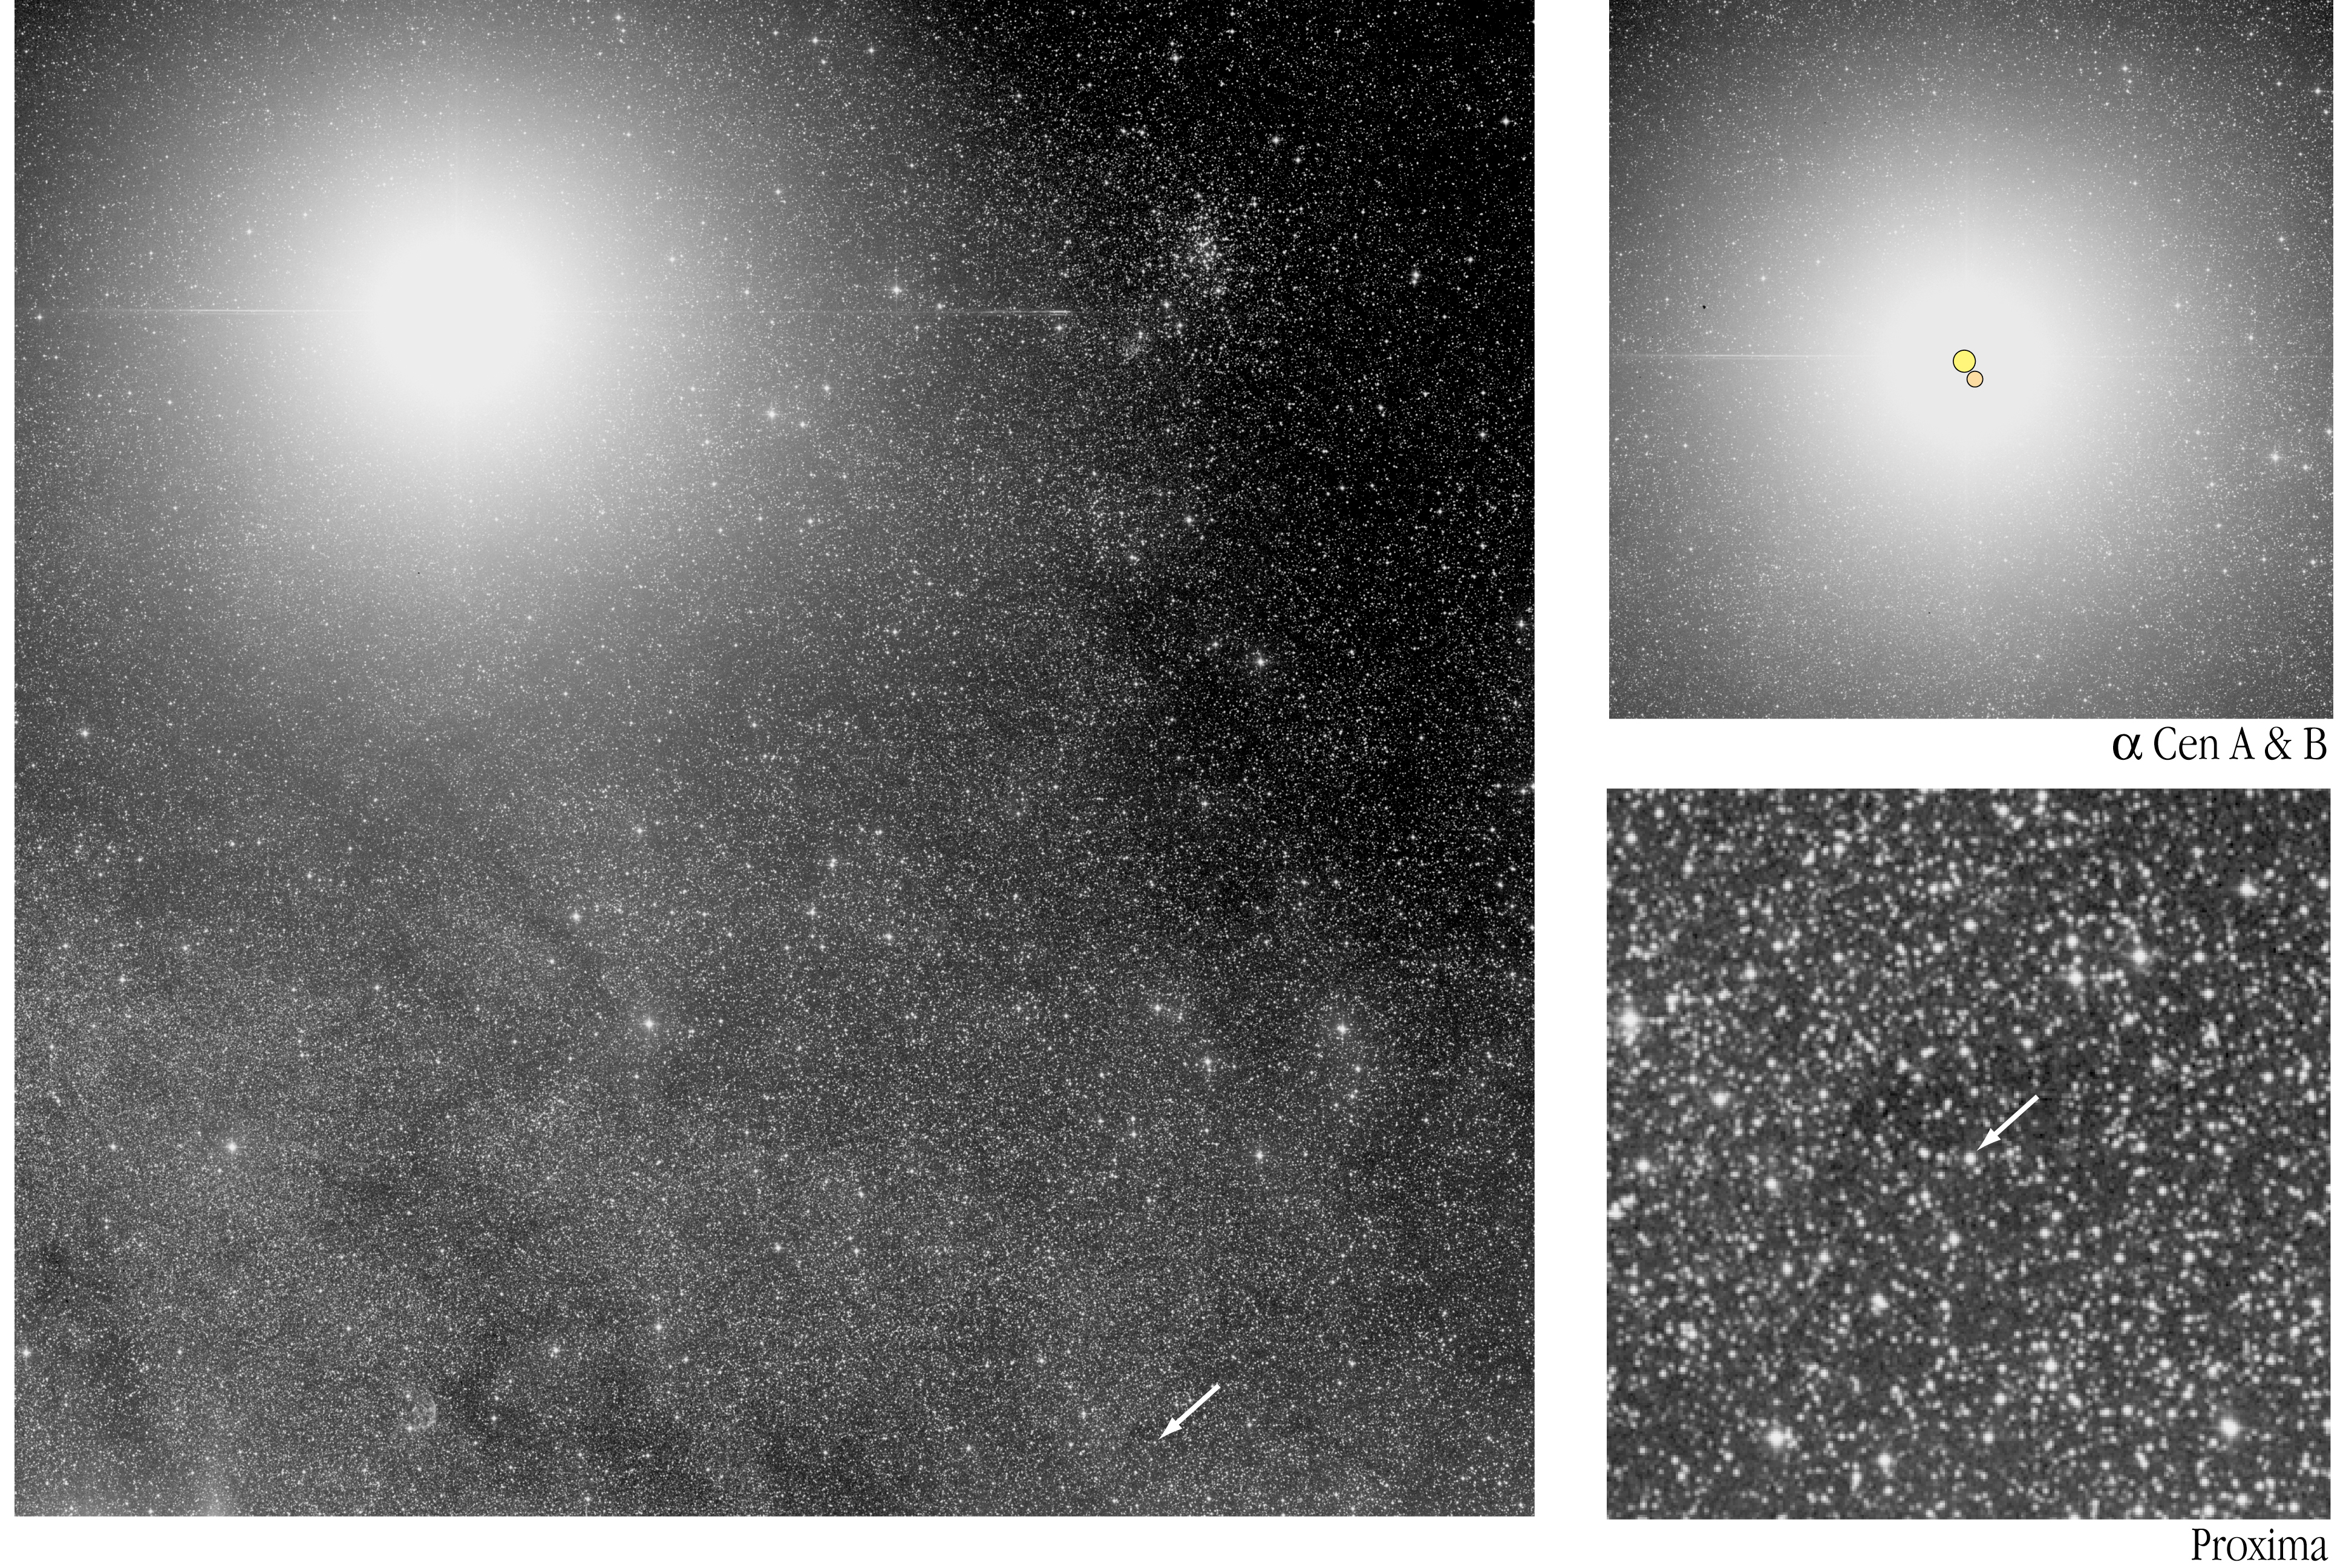

The triple stellar system Alpha Centauri (ESO 1-m Schmidt Telescope)

The location of the Alpha Centauri triple stellar system in the sky. The brighter stars (Alpha Centauri A and B) are strongly overexposed, with the outlying member, Proxima lying approx. 2.2° to the south-west (arrow). Smaller areas around the stars are shown in the inserts to the right. The photo has been reproduced from a blue-sensitive photographic plate obtained by the ESO 1-m Schmidt Telescope, a wide-angle telescope at the La Silla observatory in Chile that is now decommissioned.

Credit: ESO